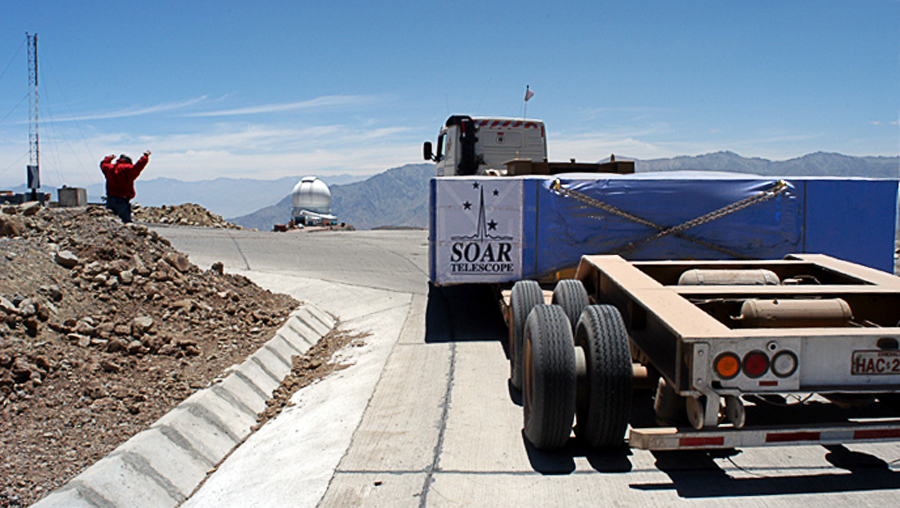

SOAR primary mirror delivery

At long last, the primary mirror for the SOuthern Astrophysical Research (SOAR) telescope arrives on the summit of Cerro Pachon.

Credit: NOIRLab/NSF/AURA